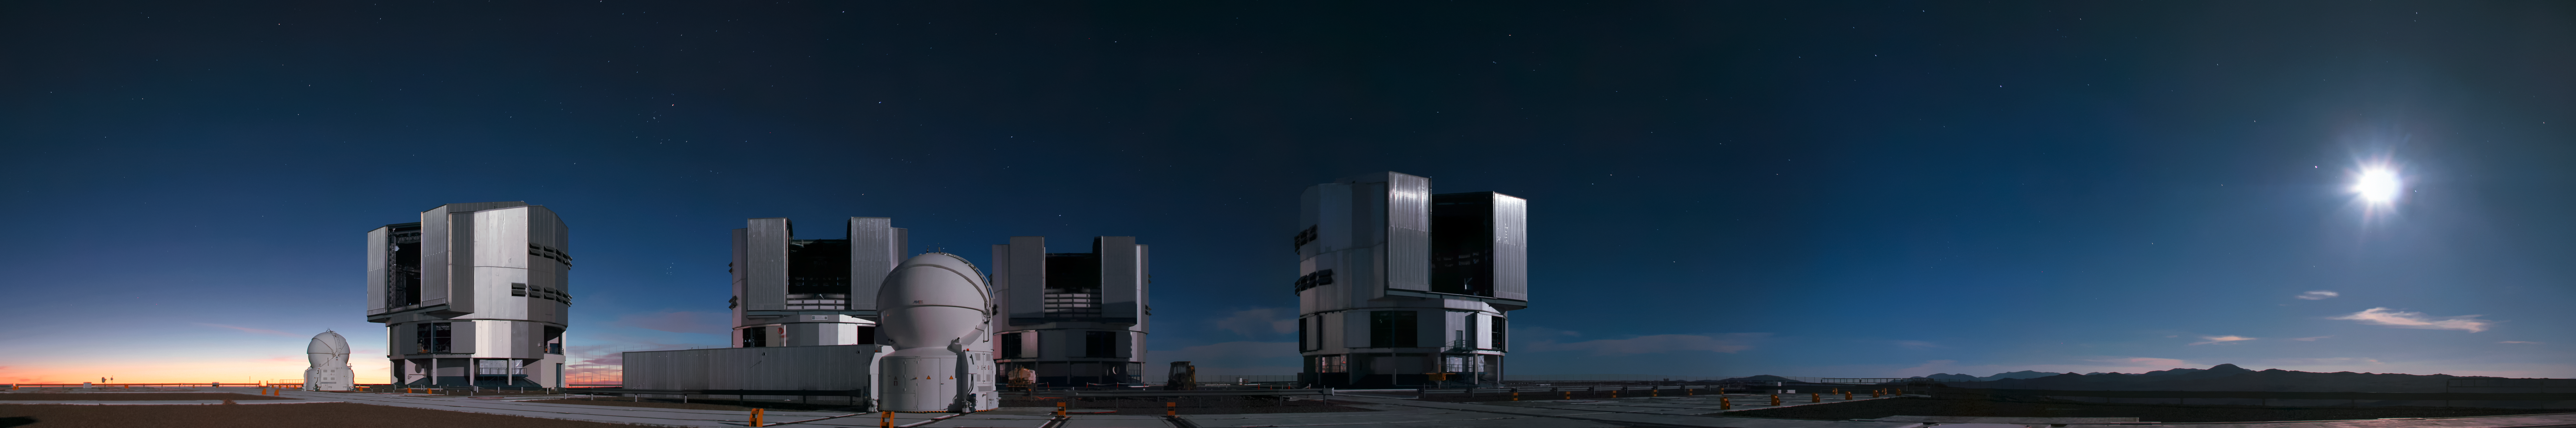

Moonlit Paranal

As the Sun sets, light reflected off a full Moon is enough to illuminate ESO's Very Large Telescope (VLT) in the darkness. The VLT is located at ESO's Paranal Observatory, high up in the Chilean Andes.

Credit: D. Schreiner and S. Degezelle/ESO